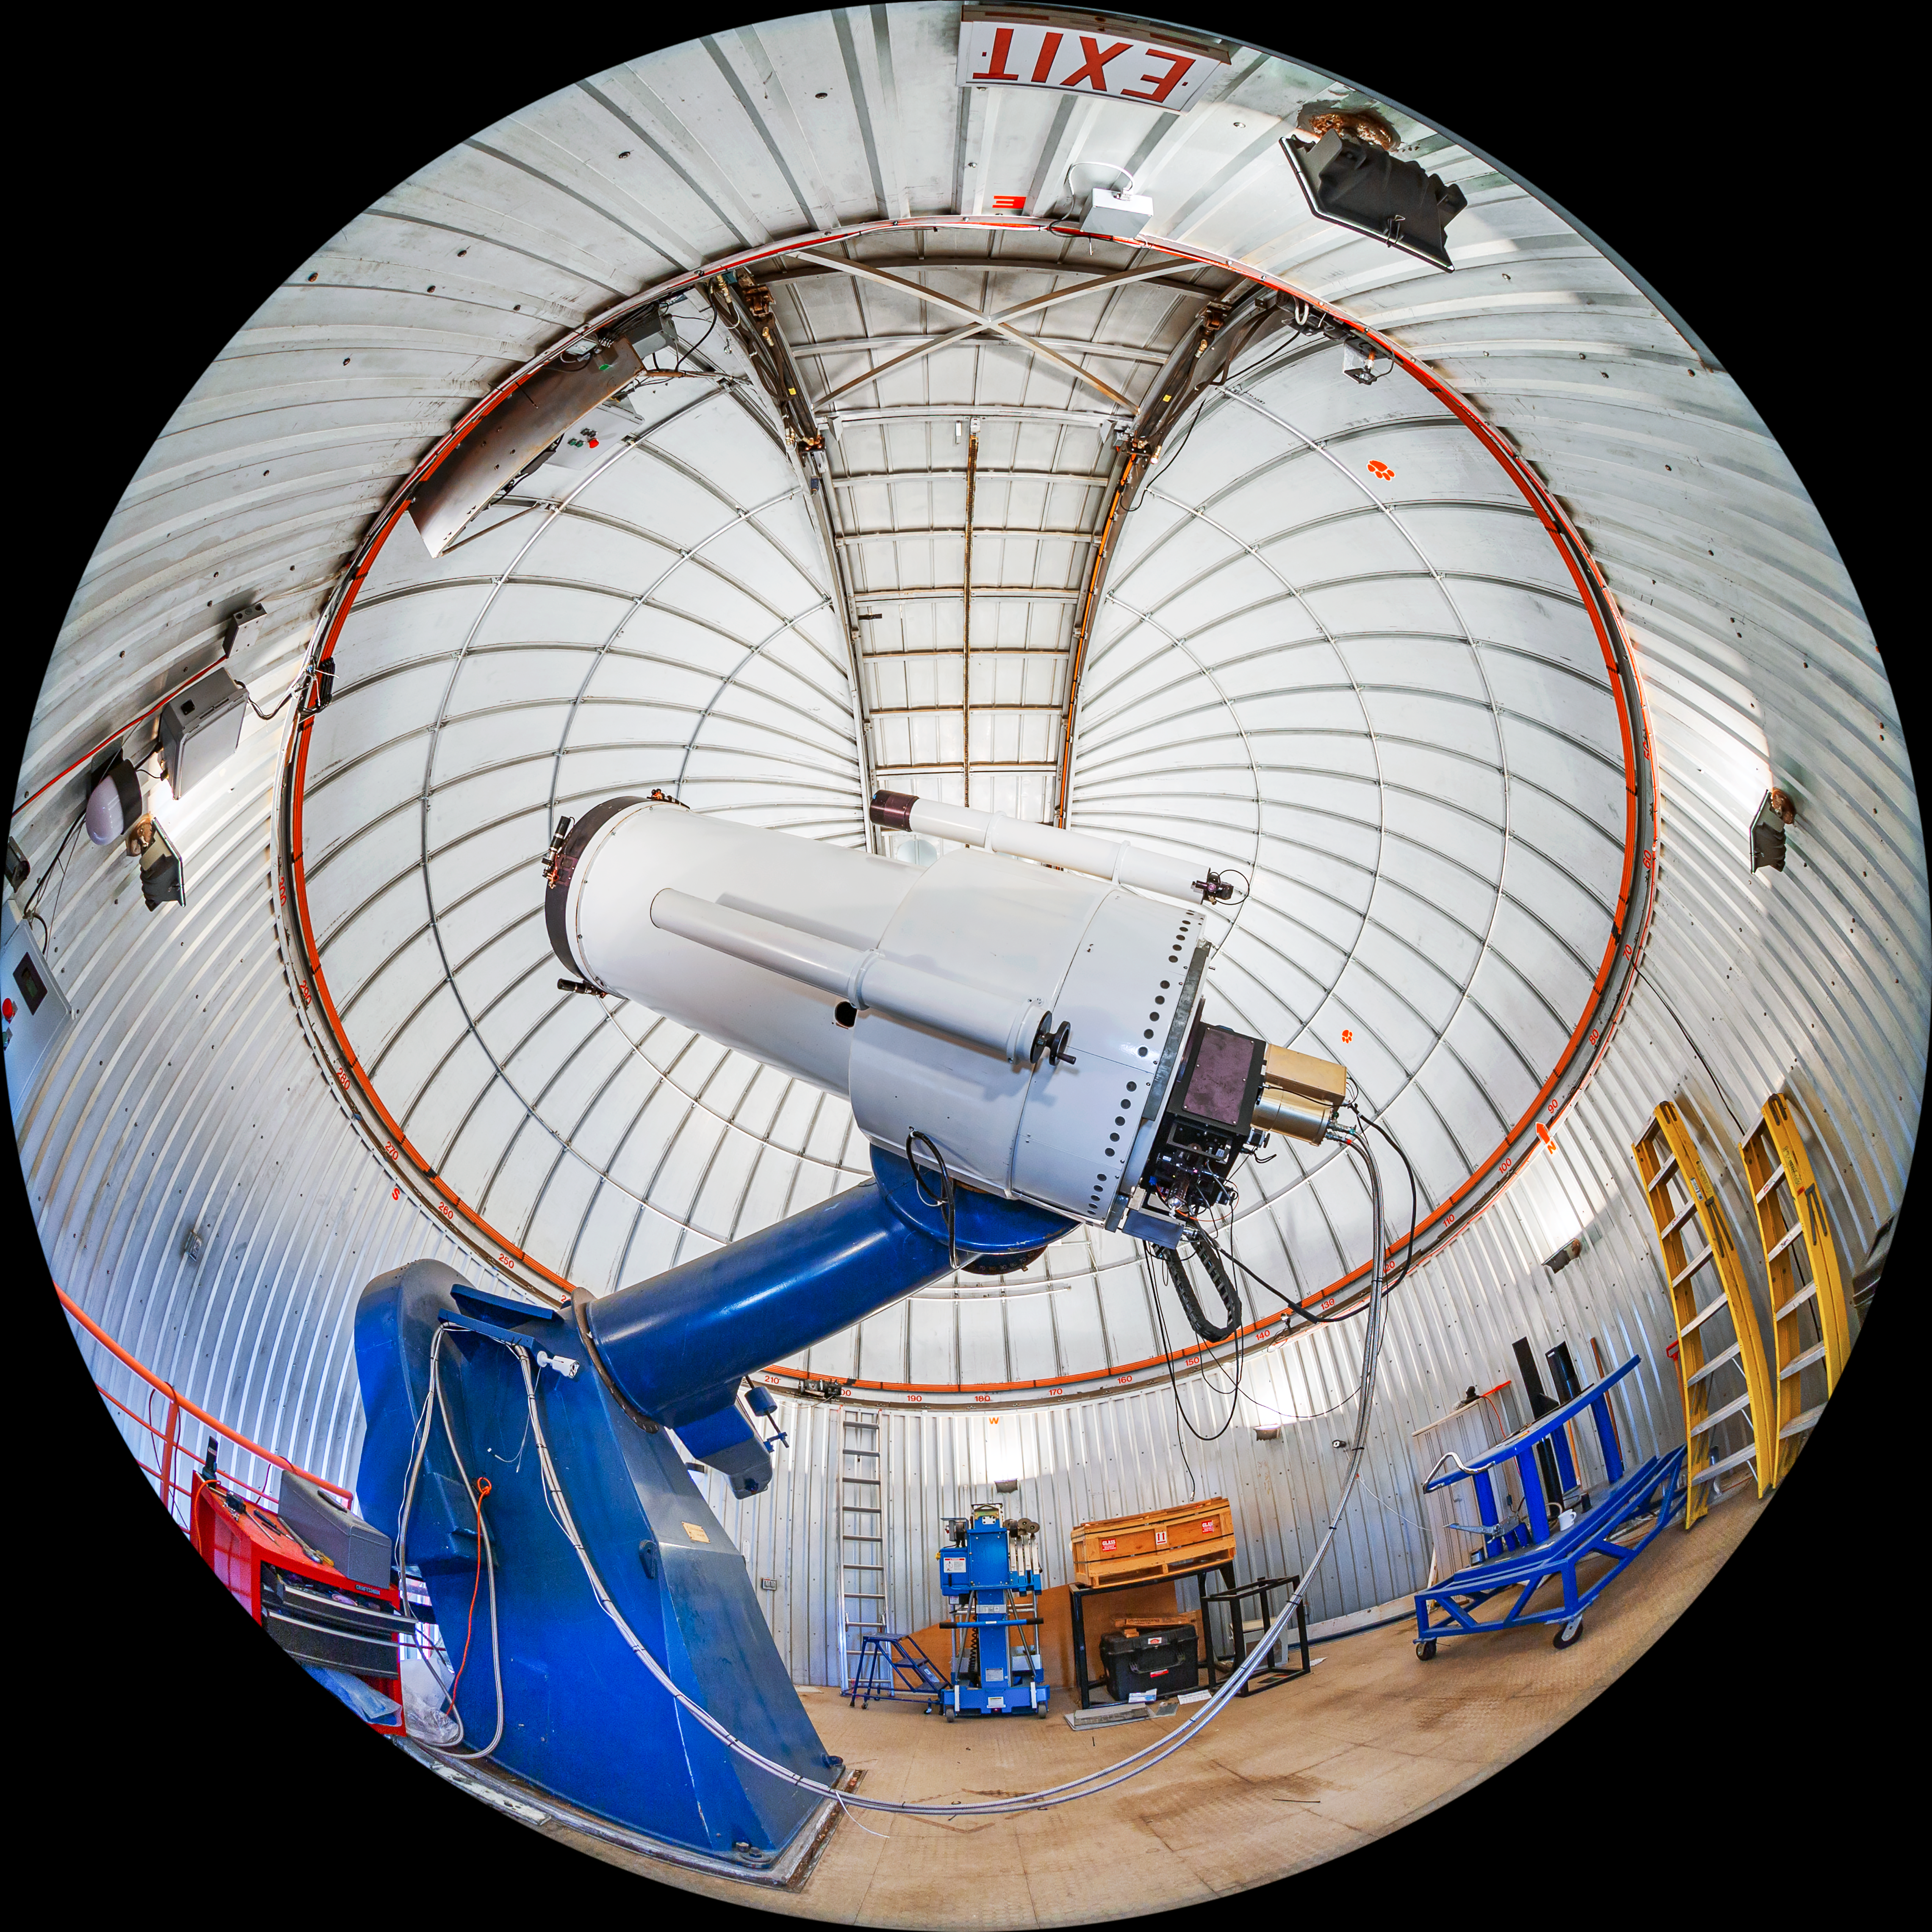

SARA Kitt Peak Telescope Fulldome

A fulldome view of the interior of the SARA Kitt Peak Telescope on Kitt Peak National Observatory in Arizona.

A 360 panorama version of this image can be found here.

Credit: KPNO/NOIRLab/NSF/AURA/T. Matsopoulos